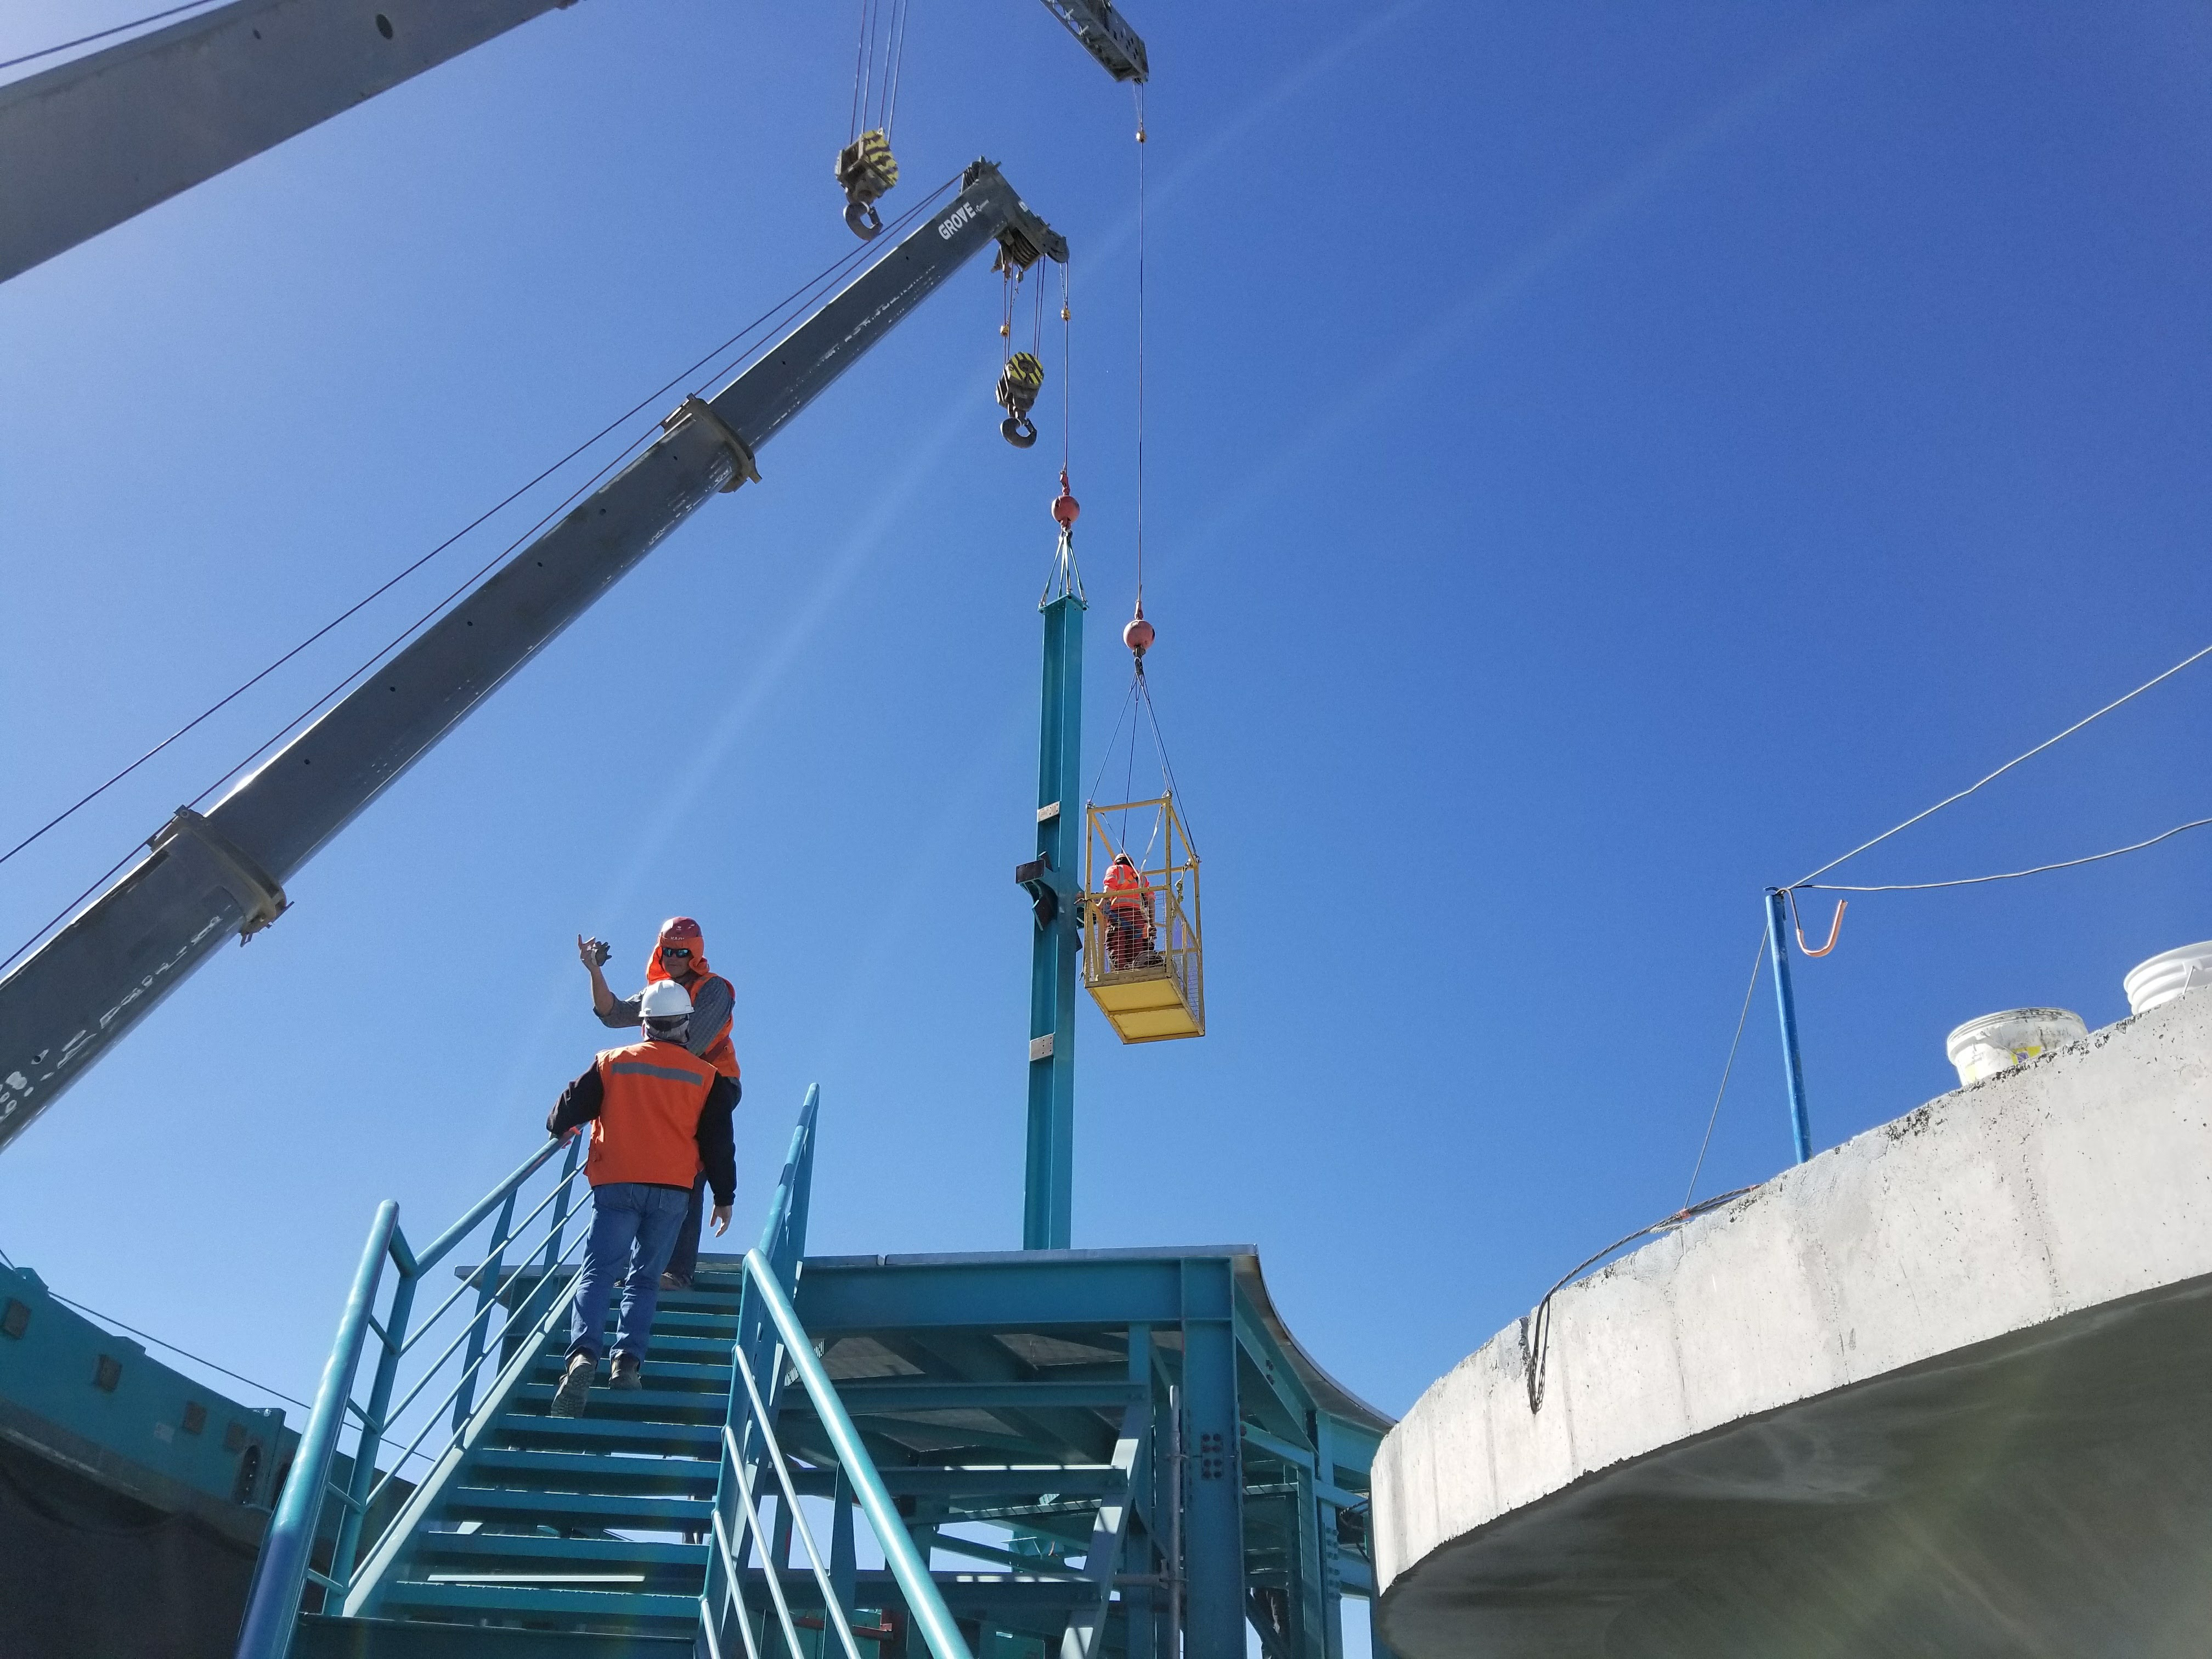

rubin-dome-column-installation

Installation of the first dome column on the LSST telescope facility

Credit: Rubin Observatory/NSF/AURA